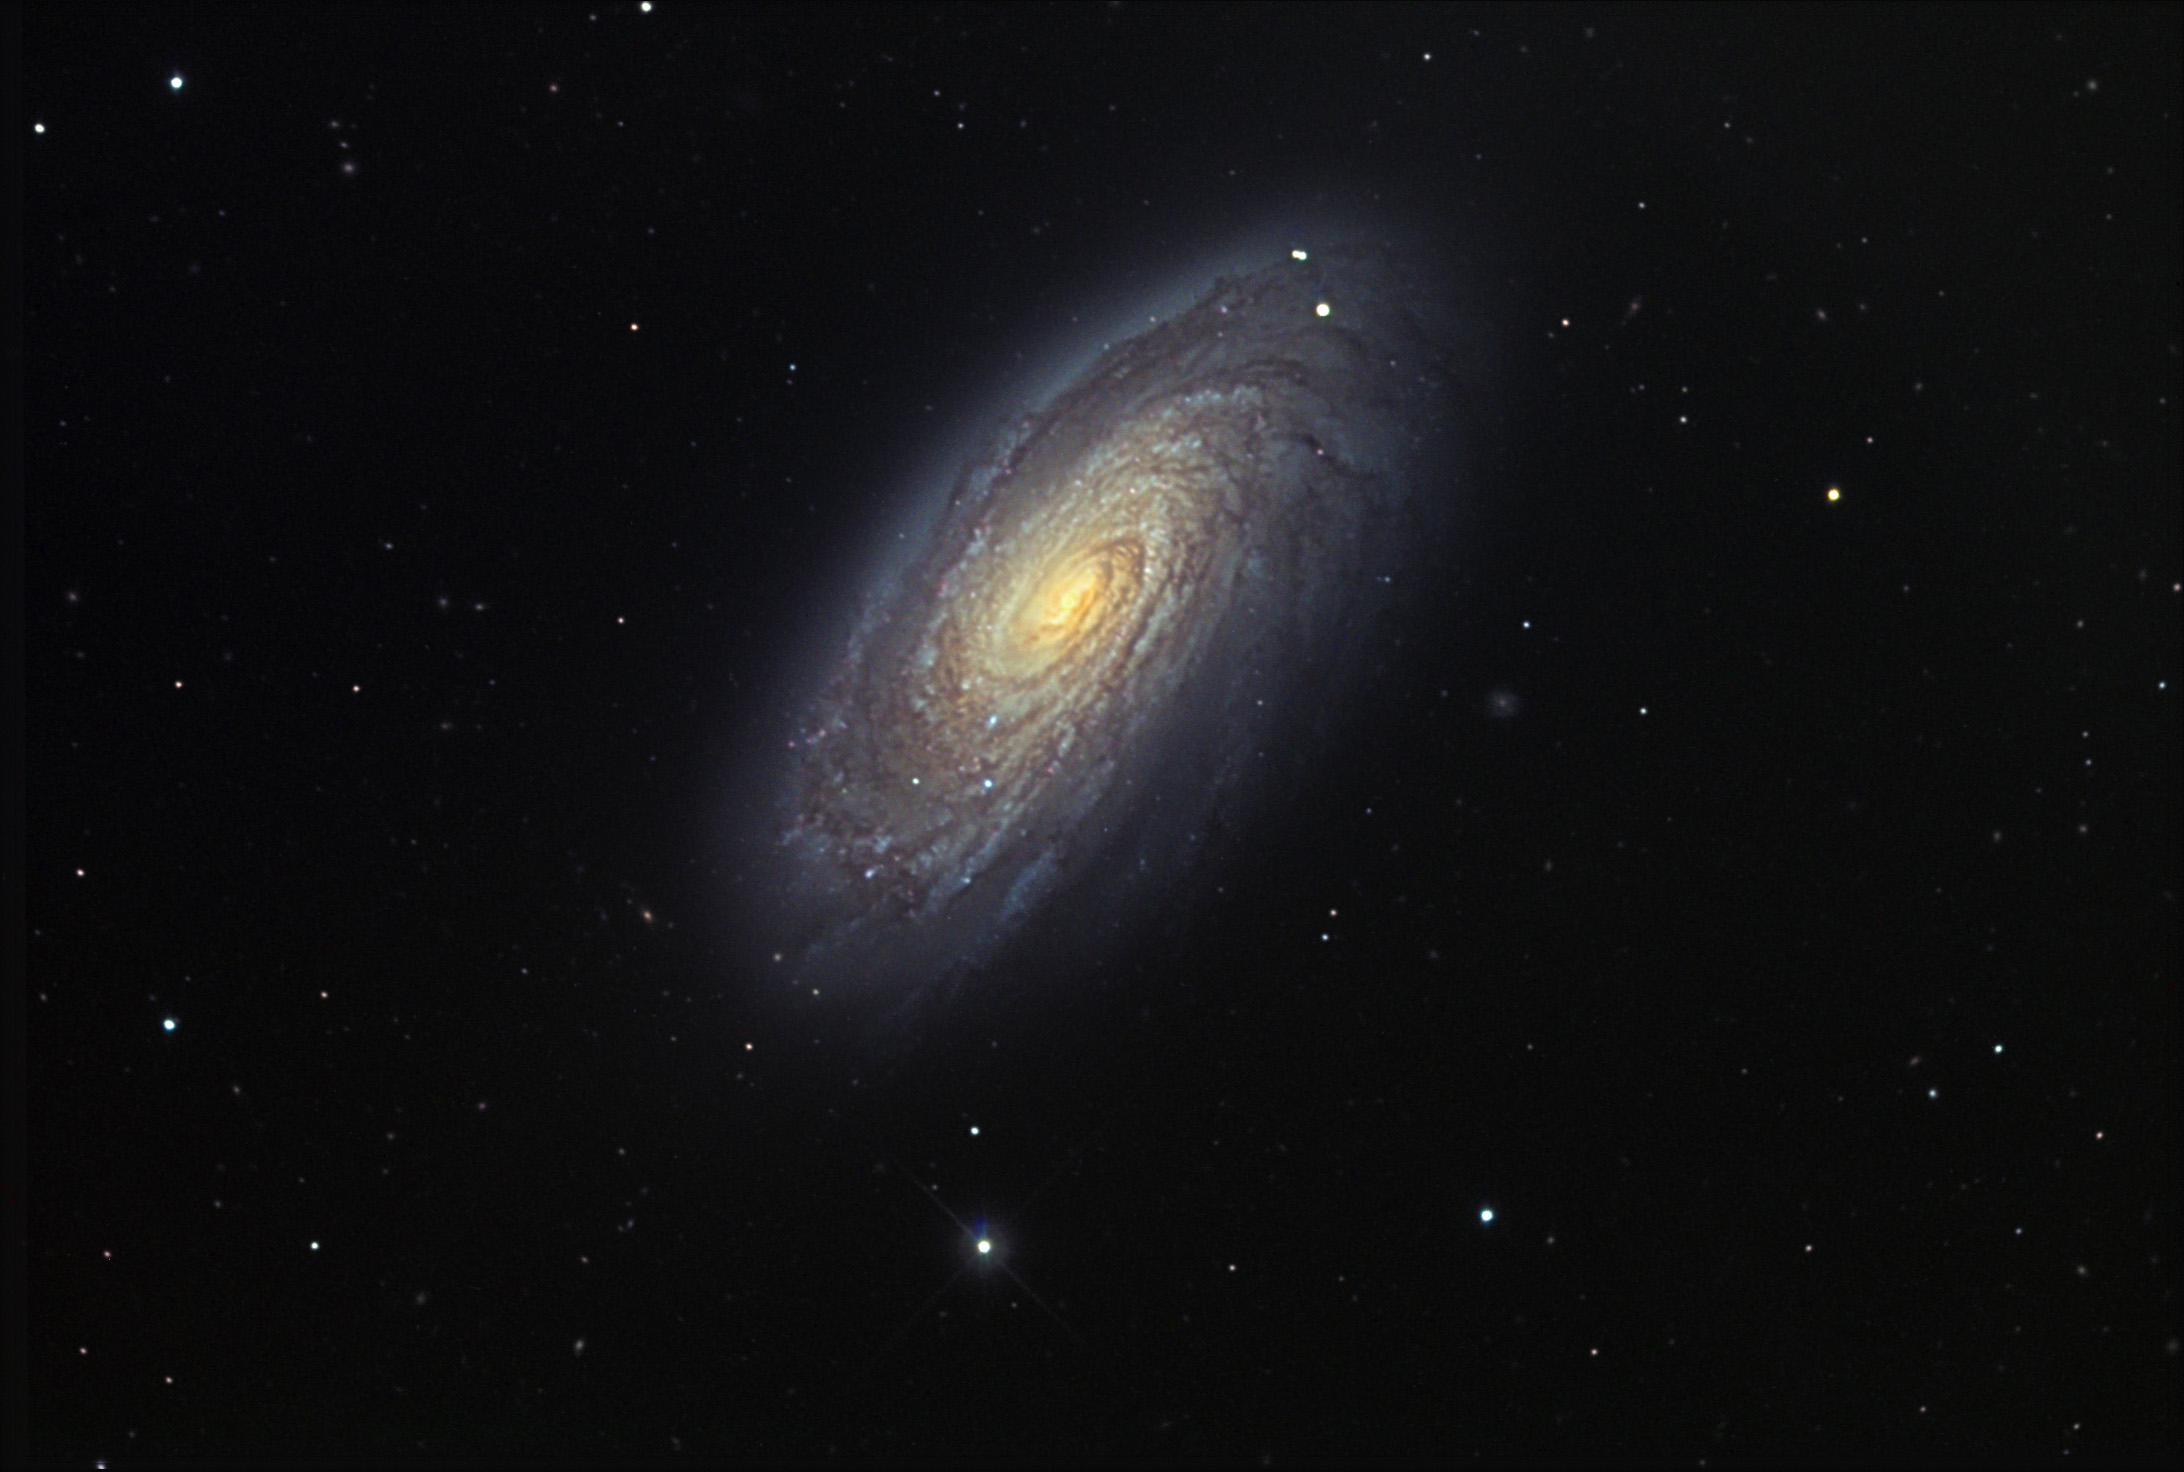

M88

M88 displays a set of tight spiral arms and dust lanes in each. A recent supernova (1991) in M88 helped better determine its distance from us. Stars exploding in other galaxies can be used as a "standard candle" since astronomers know their intrinsic brightness (how bright it would appear at a known distance). Then, by measuring the brightness of the supernova, they can estimate its distance by using the properties of light (things appear dimmer the further away they are). M88 is calculated to be 60 million light years away by this method.

This image was taken as part of Advanced Observing Program (AOP) program at Kitt Peak Visitor Center during 2014.

Credit: KPNO/NOIRLab/NSF/AURA/Jim Quinn/Adam Block